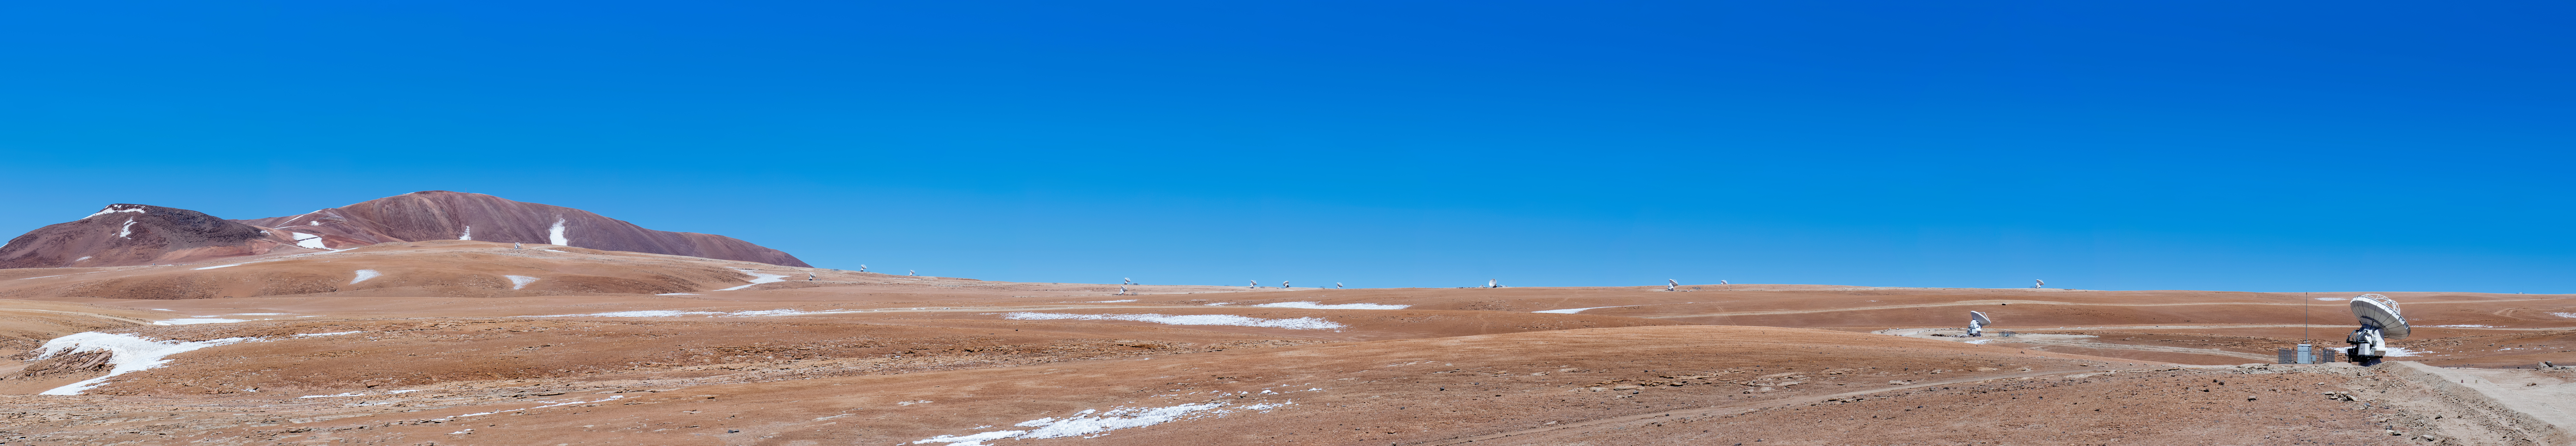

Panorama of Pampa La Bola

A wonderful panorama of Pampa La Bola in the Atacama desert, the site for some of ALMA's telescopes. A solitary telescope can be seen in the foreground with the spectacular backdrop of the Atacama desert.

Credit: Sergio Otarola/ESO